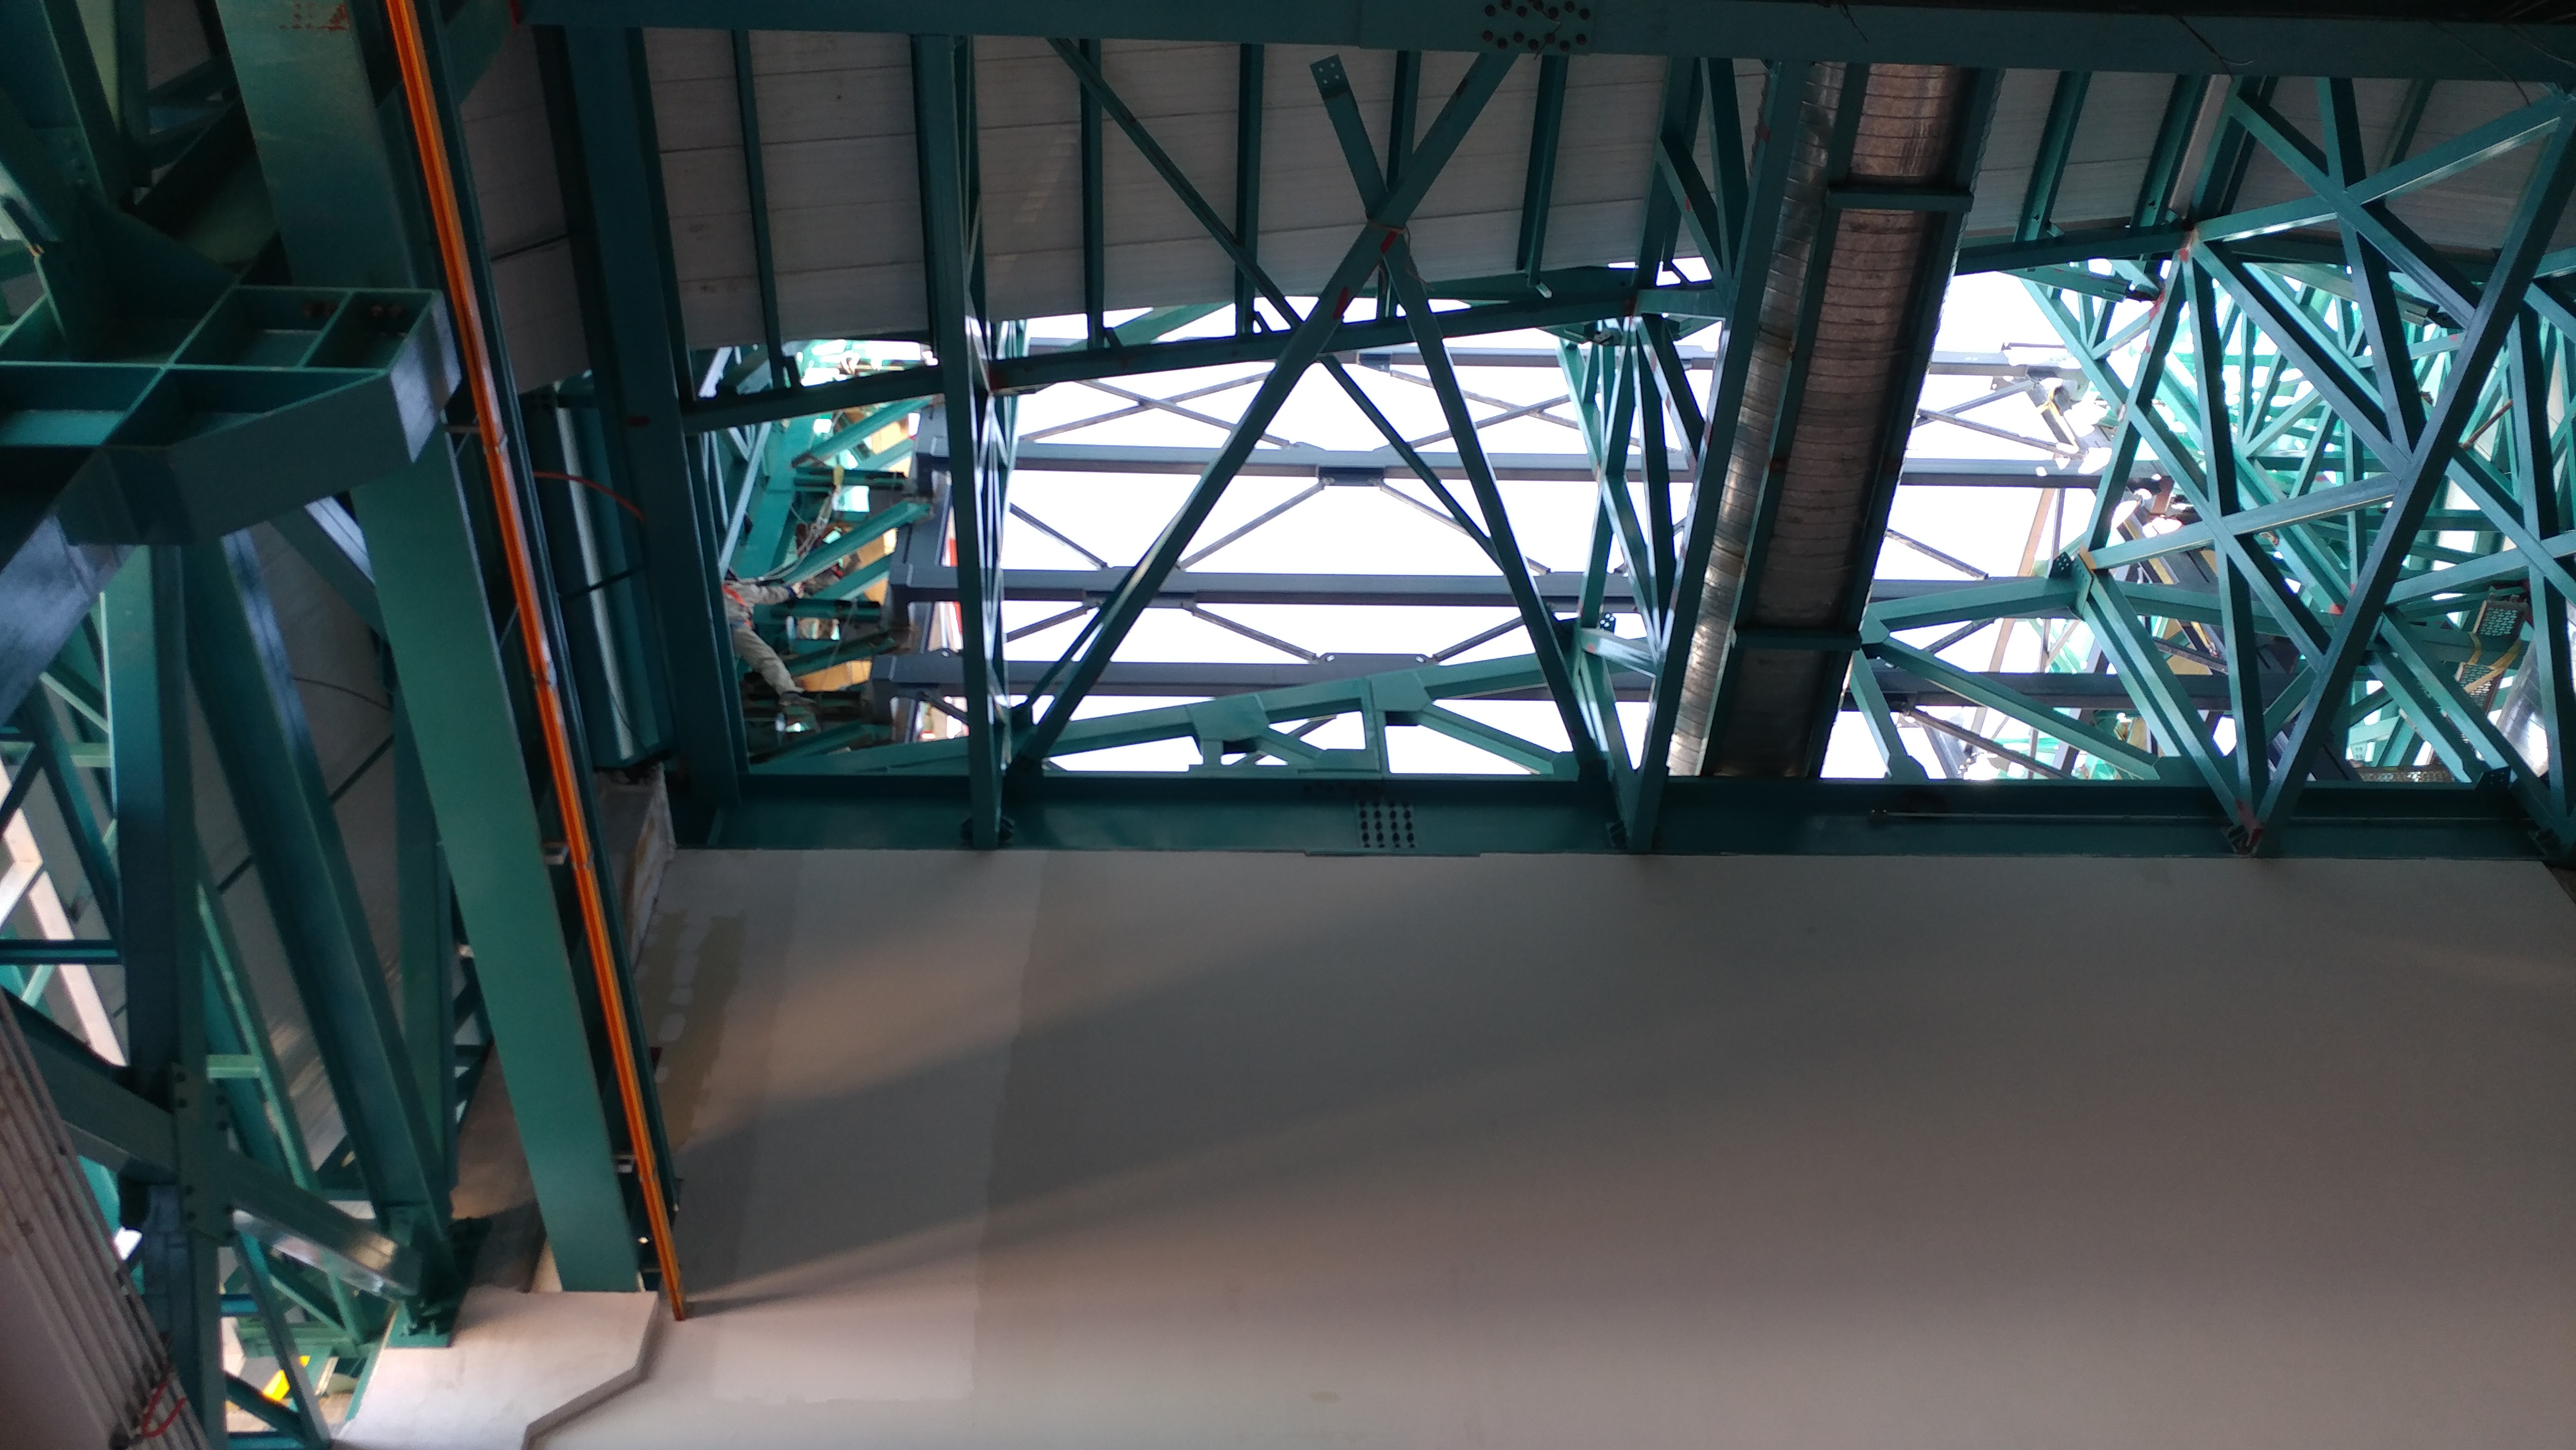

Interior Work

This upward looking view shows the level-three roll up door (left side) and shows one of the two large air ducts running the length of the summit facility.

Credit: Rubin Observatory/NSF/AURA